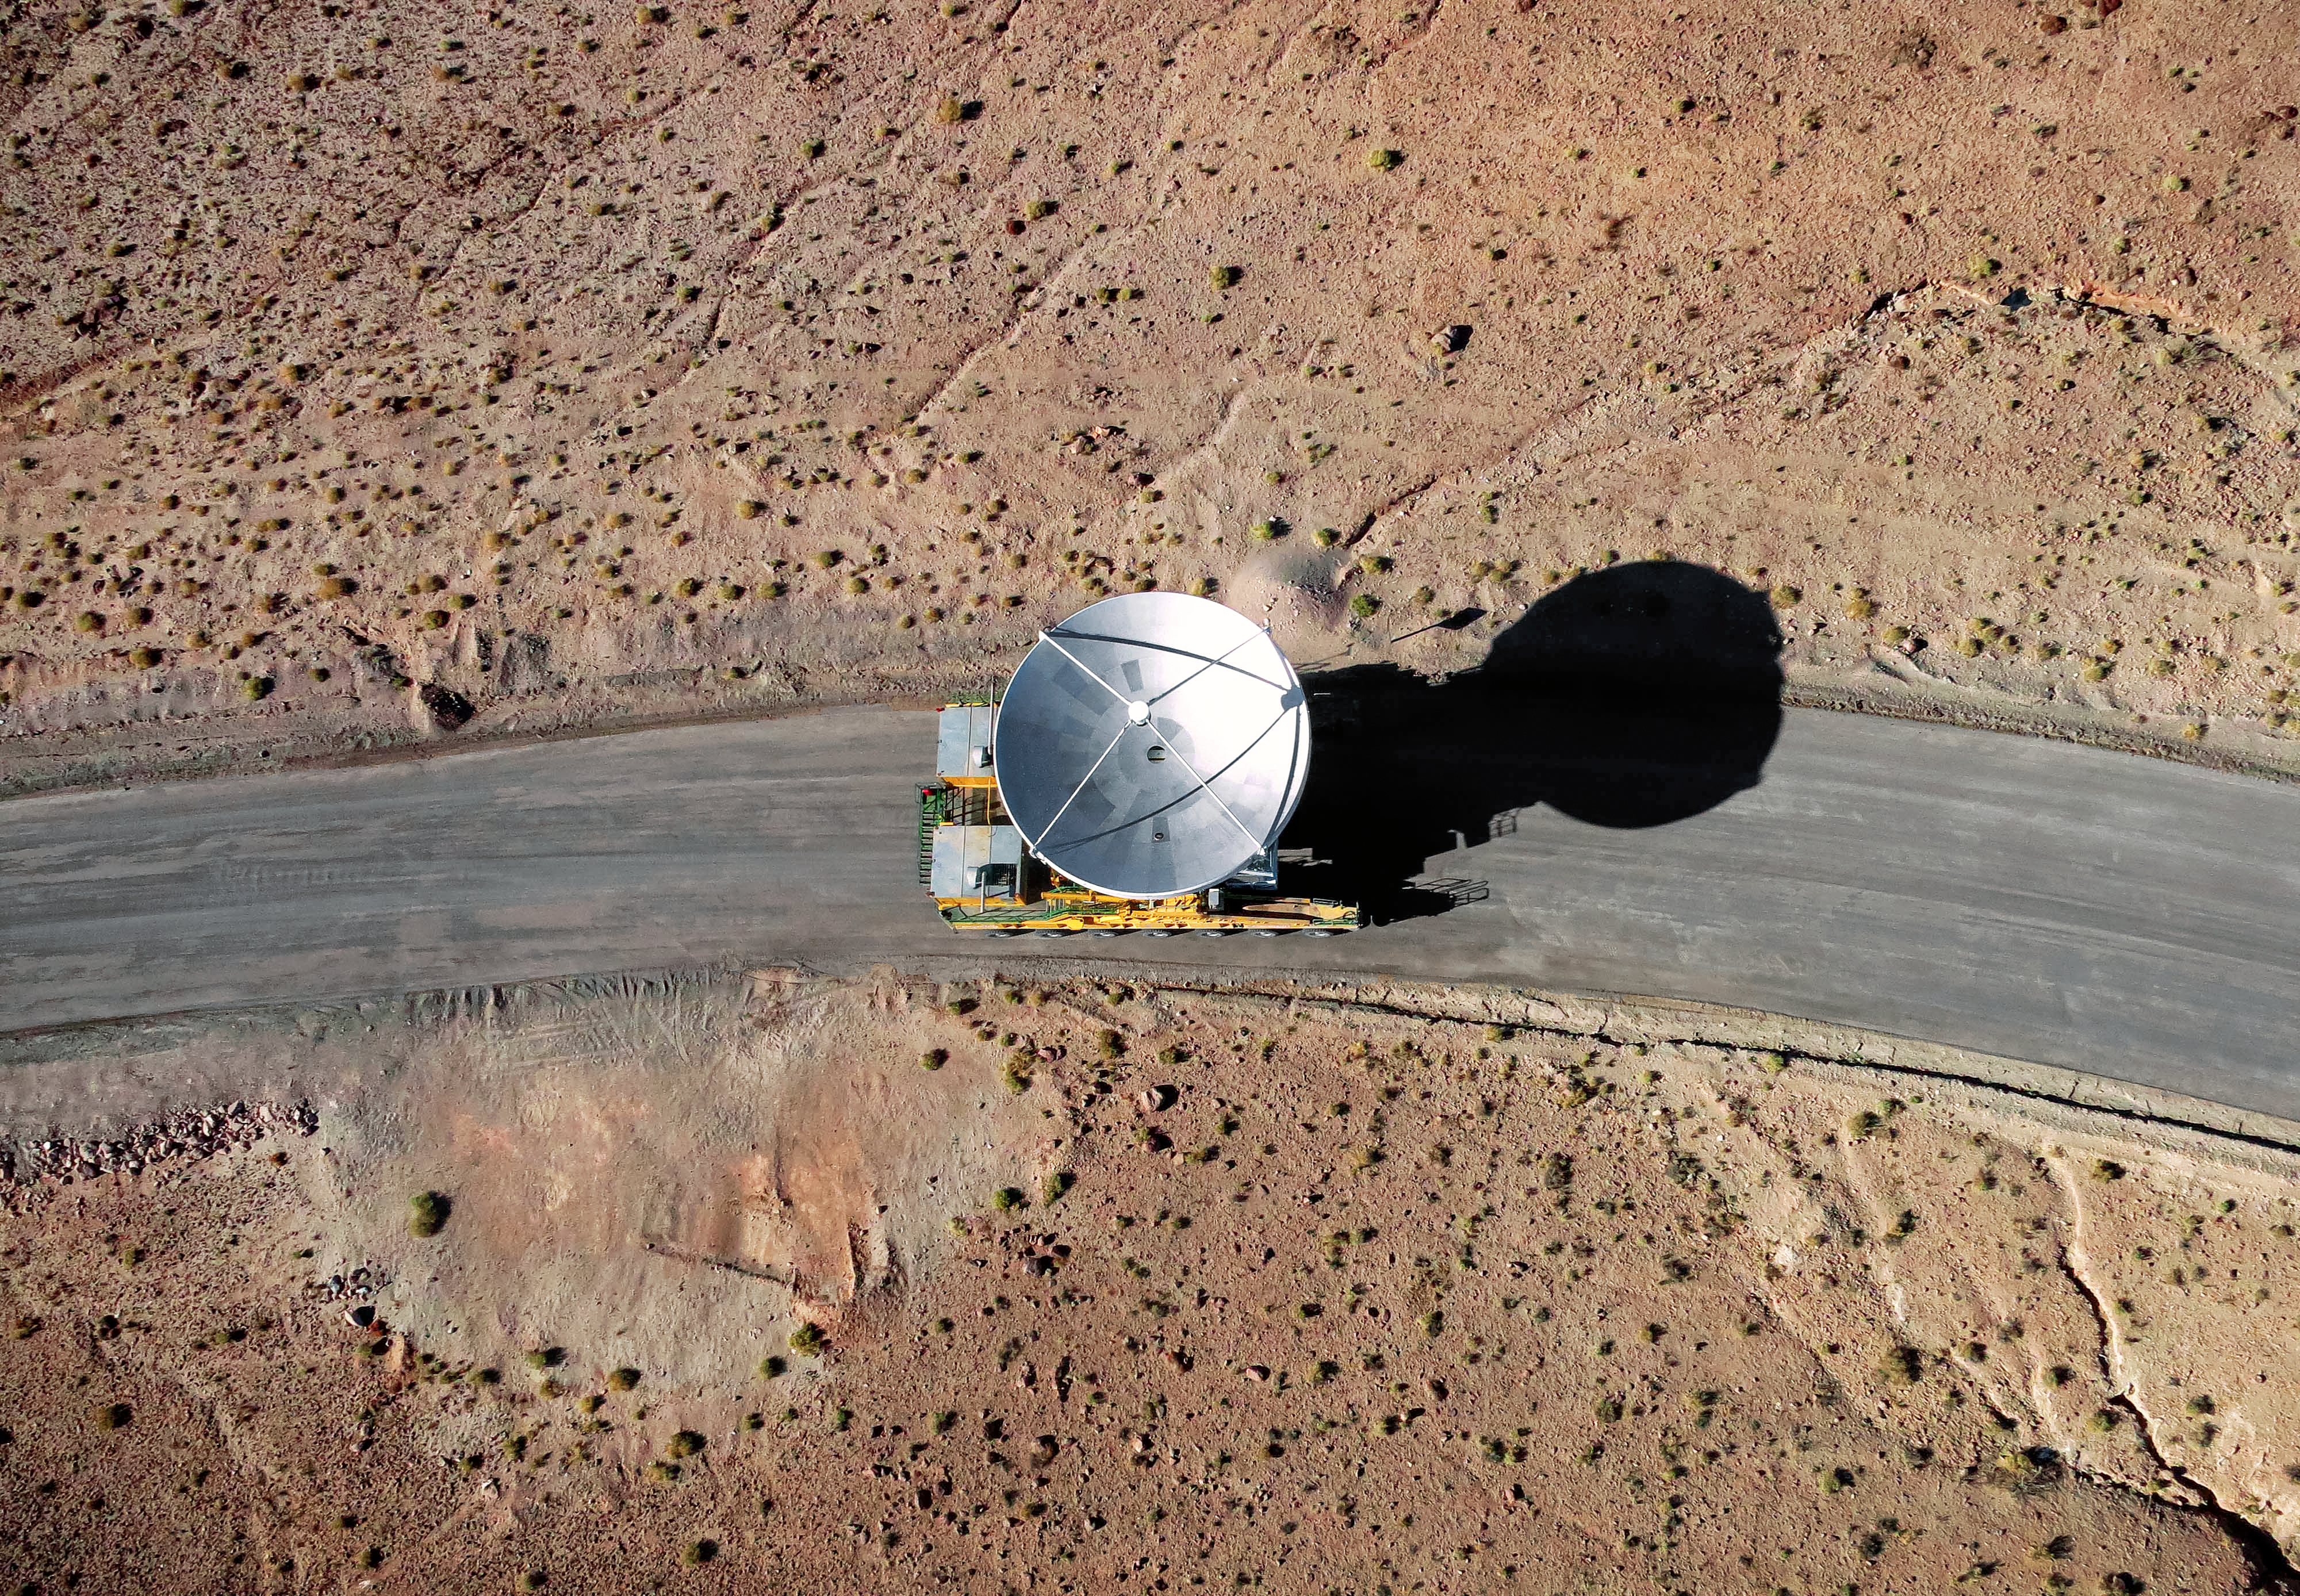

Dish up the desert

One of ALMA's giant antennas is moved around the Chajnantor Plateau in Chile, the 3000-metre altitude location of the 66-dish array. The dishes are all either 12 or 7 metres in diameter and weigh around 100 tonnes. Two custom-built vehicles known as the ALMA transporters can pick up the dishes, move and reposition them with millimetric precision. This ability to rearrange the receivers gives the whole array a powerful "zoom" feature.

Credit: ESO